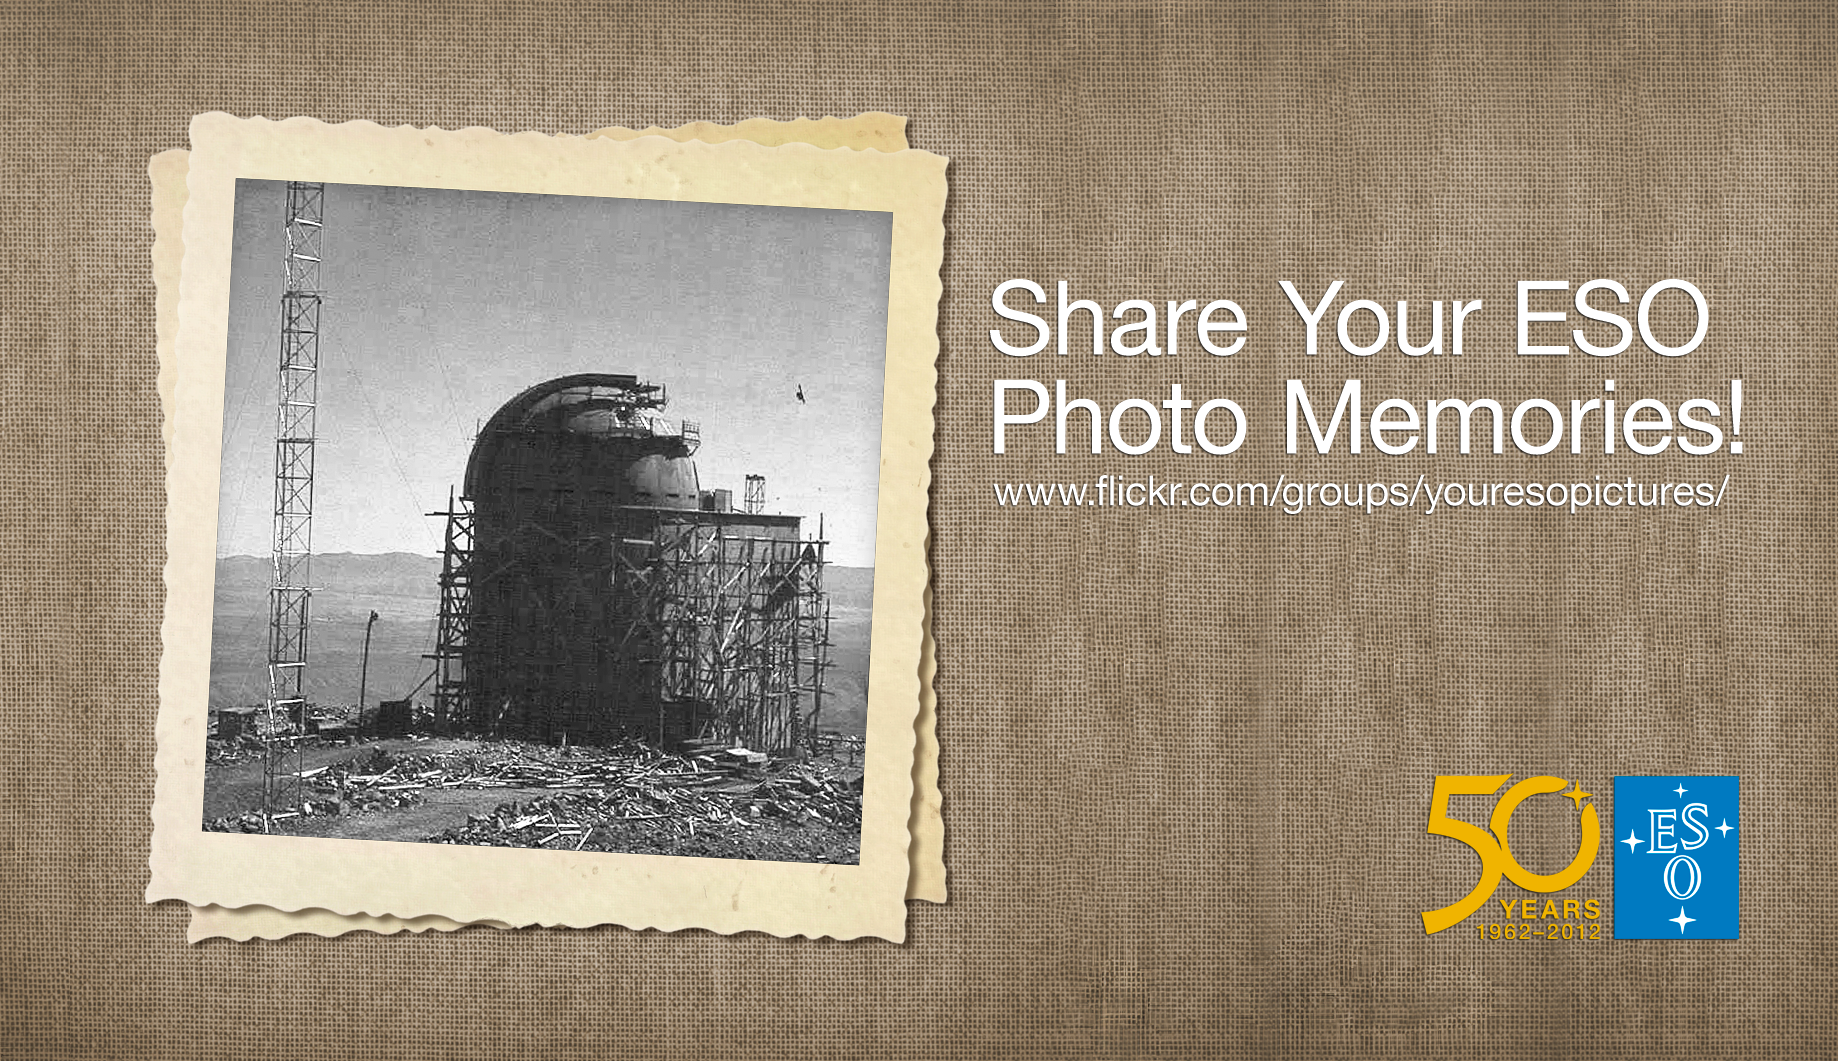

Your historical ESO Pictures

Your ESO Pictures Flickr Group is a platform where anyone can share their ESO-related photos. We have now expanded the Flickr Group to include historical images. Share your photo memories of ESO with us and every one else by posting your “golden oldies” to the group — whether in colour or black and white, digital or analogue! The best pictures might make it into our Pictures of the Week section, or into our Anniversary coffee-table book and movie (and obviously credited to you).

Credit: ESO